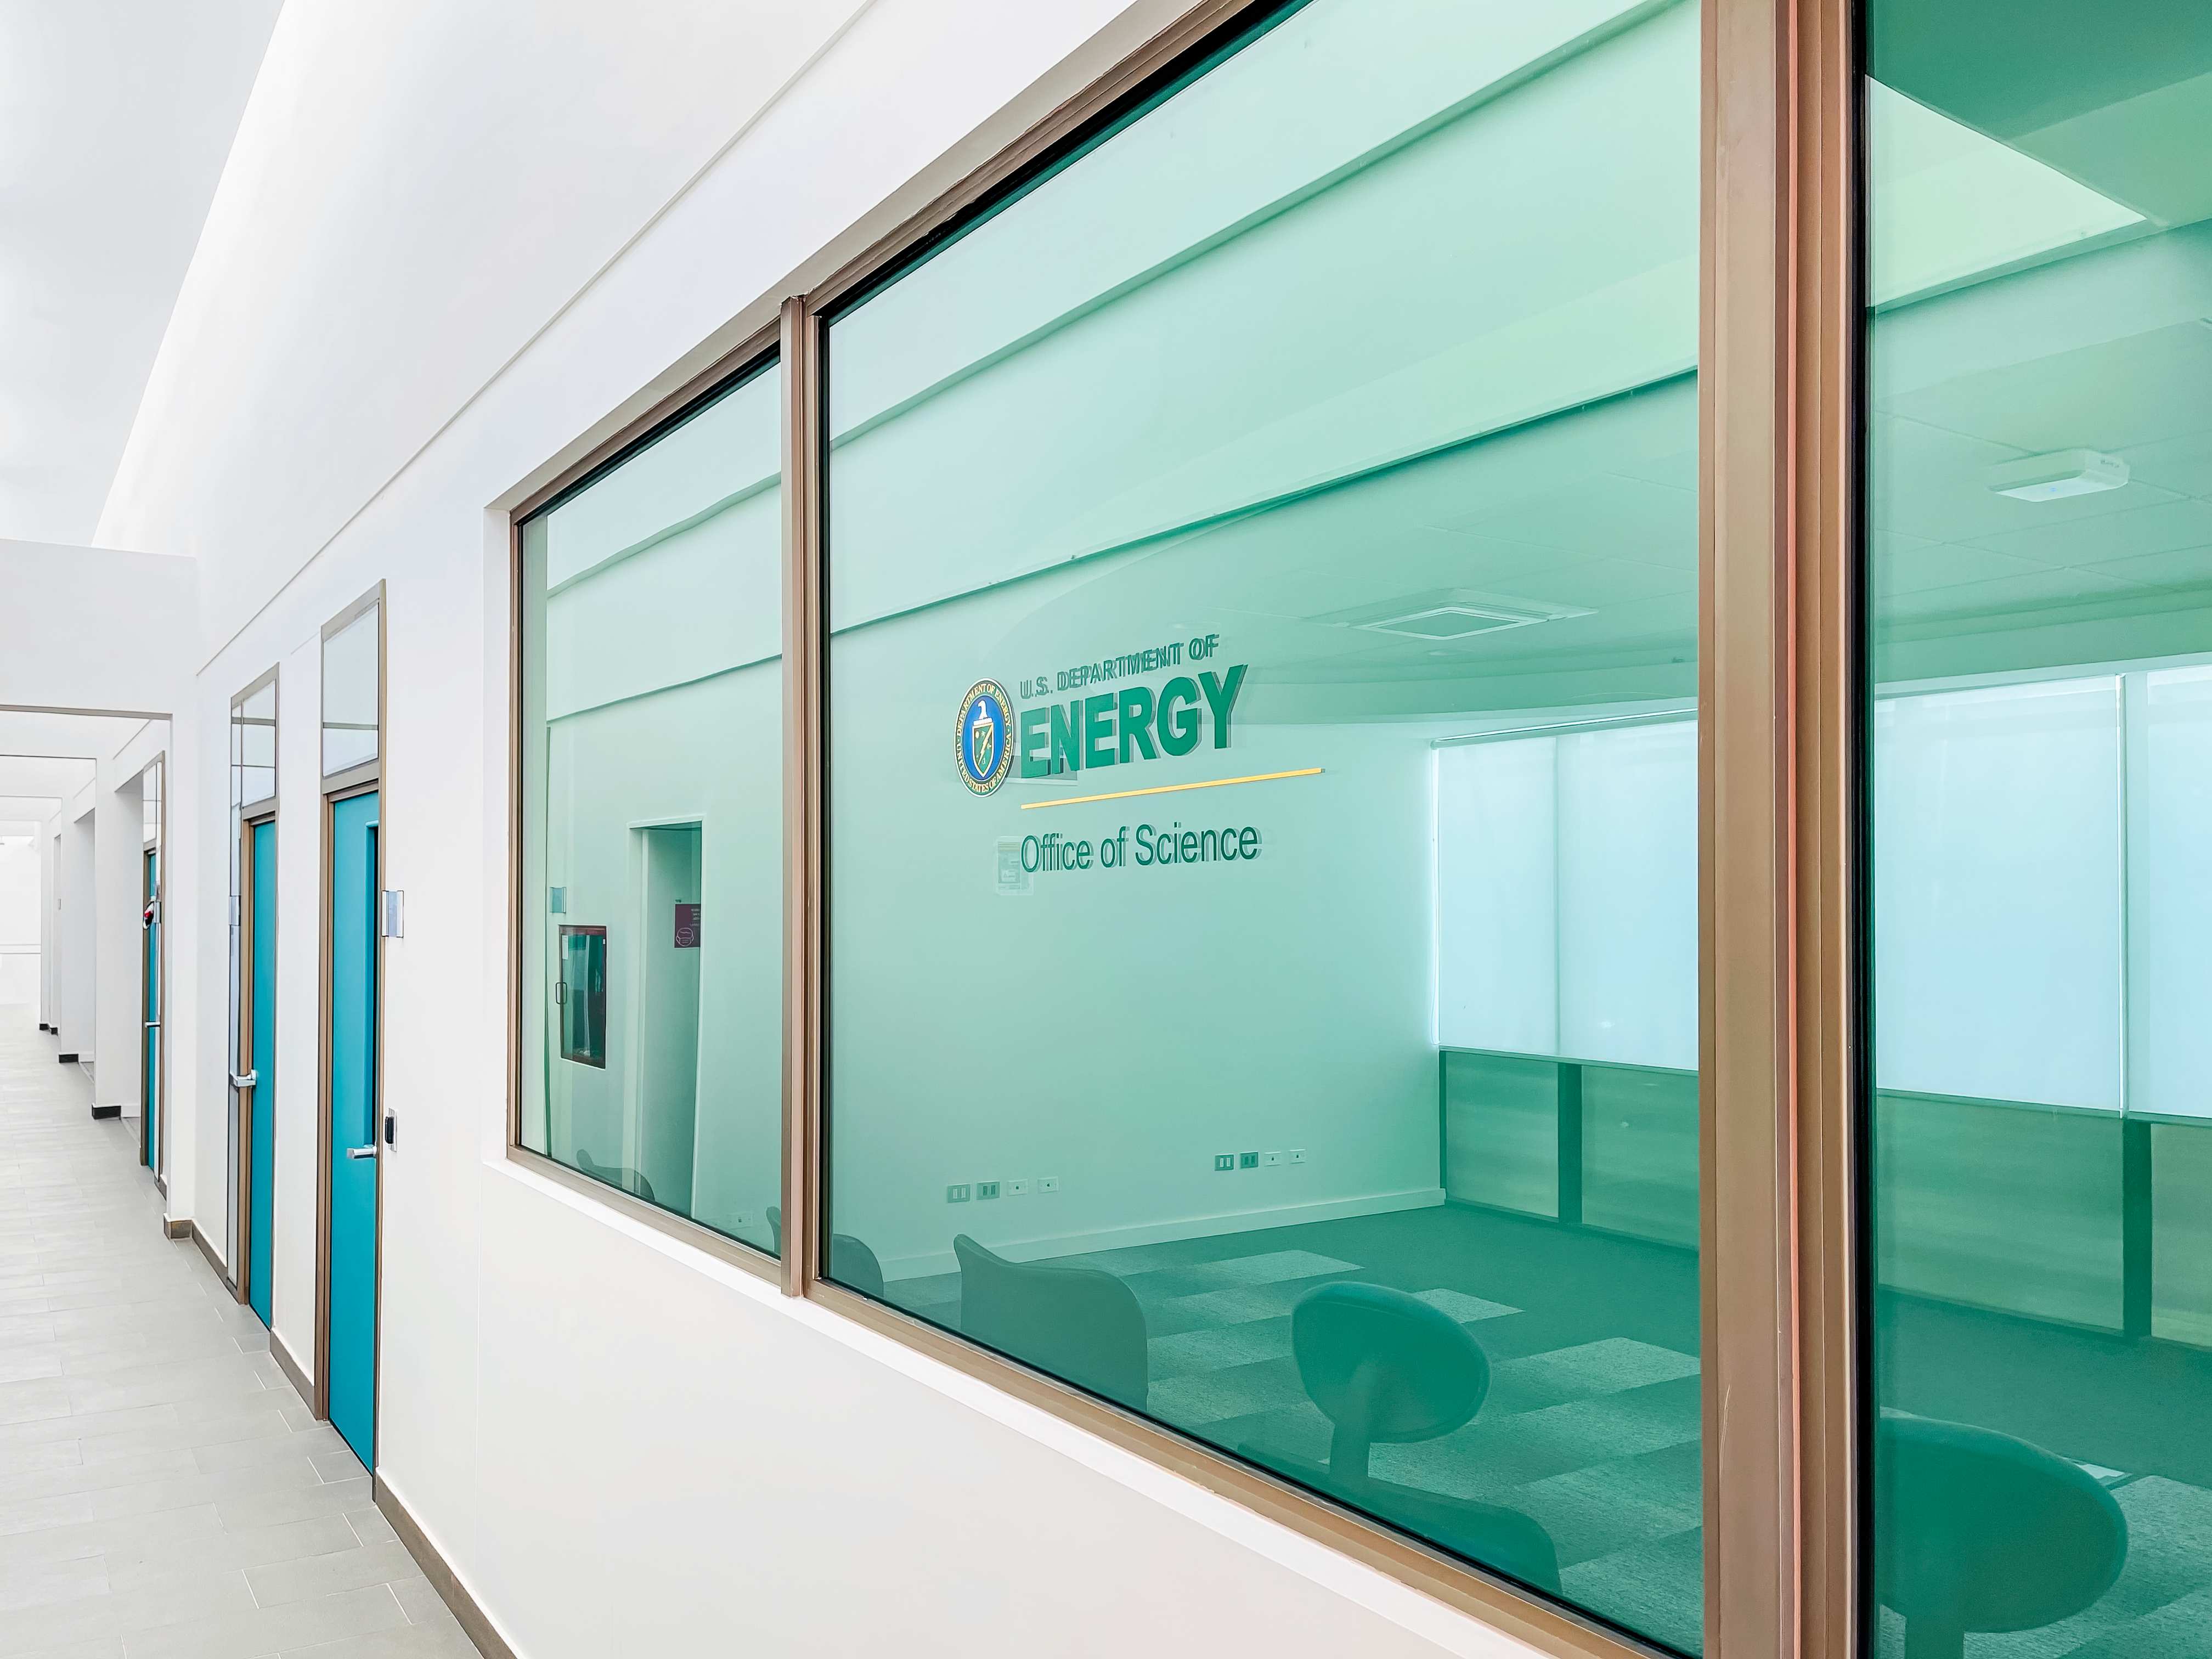

AURA Recinto Rubin Control Room

The Rubin control room inside the AURA Recinto Building B in La Serena, Chile.

Credit: NOIRLab/NSF/AURA